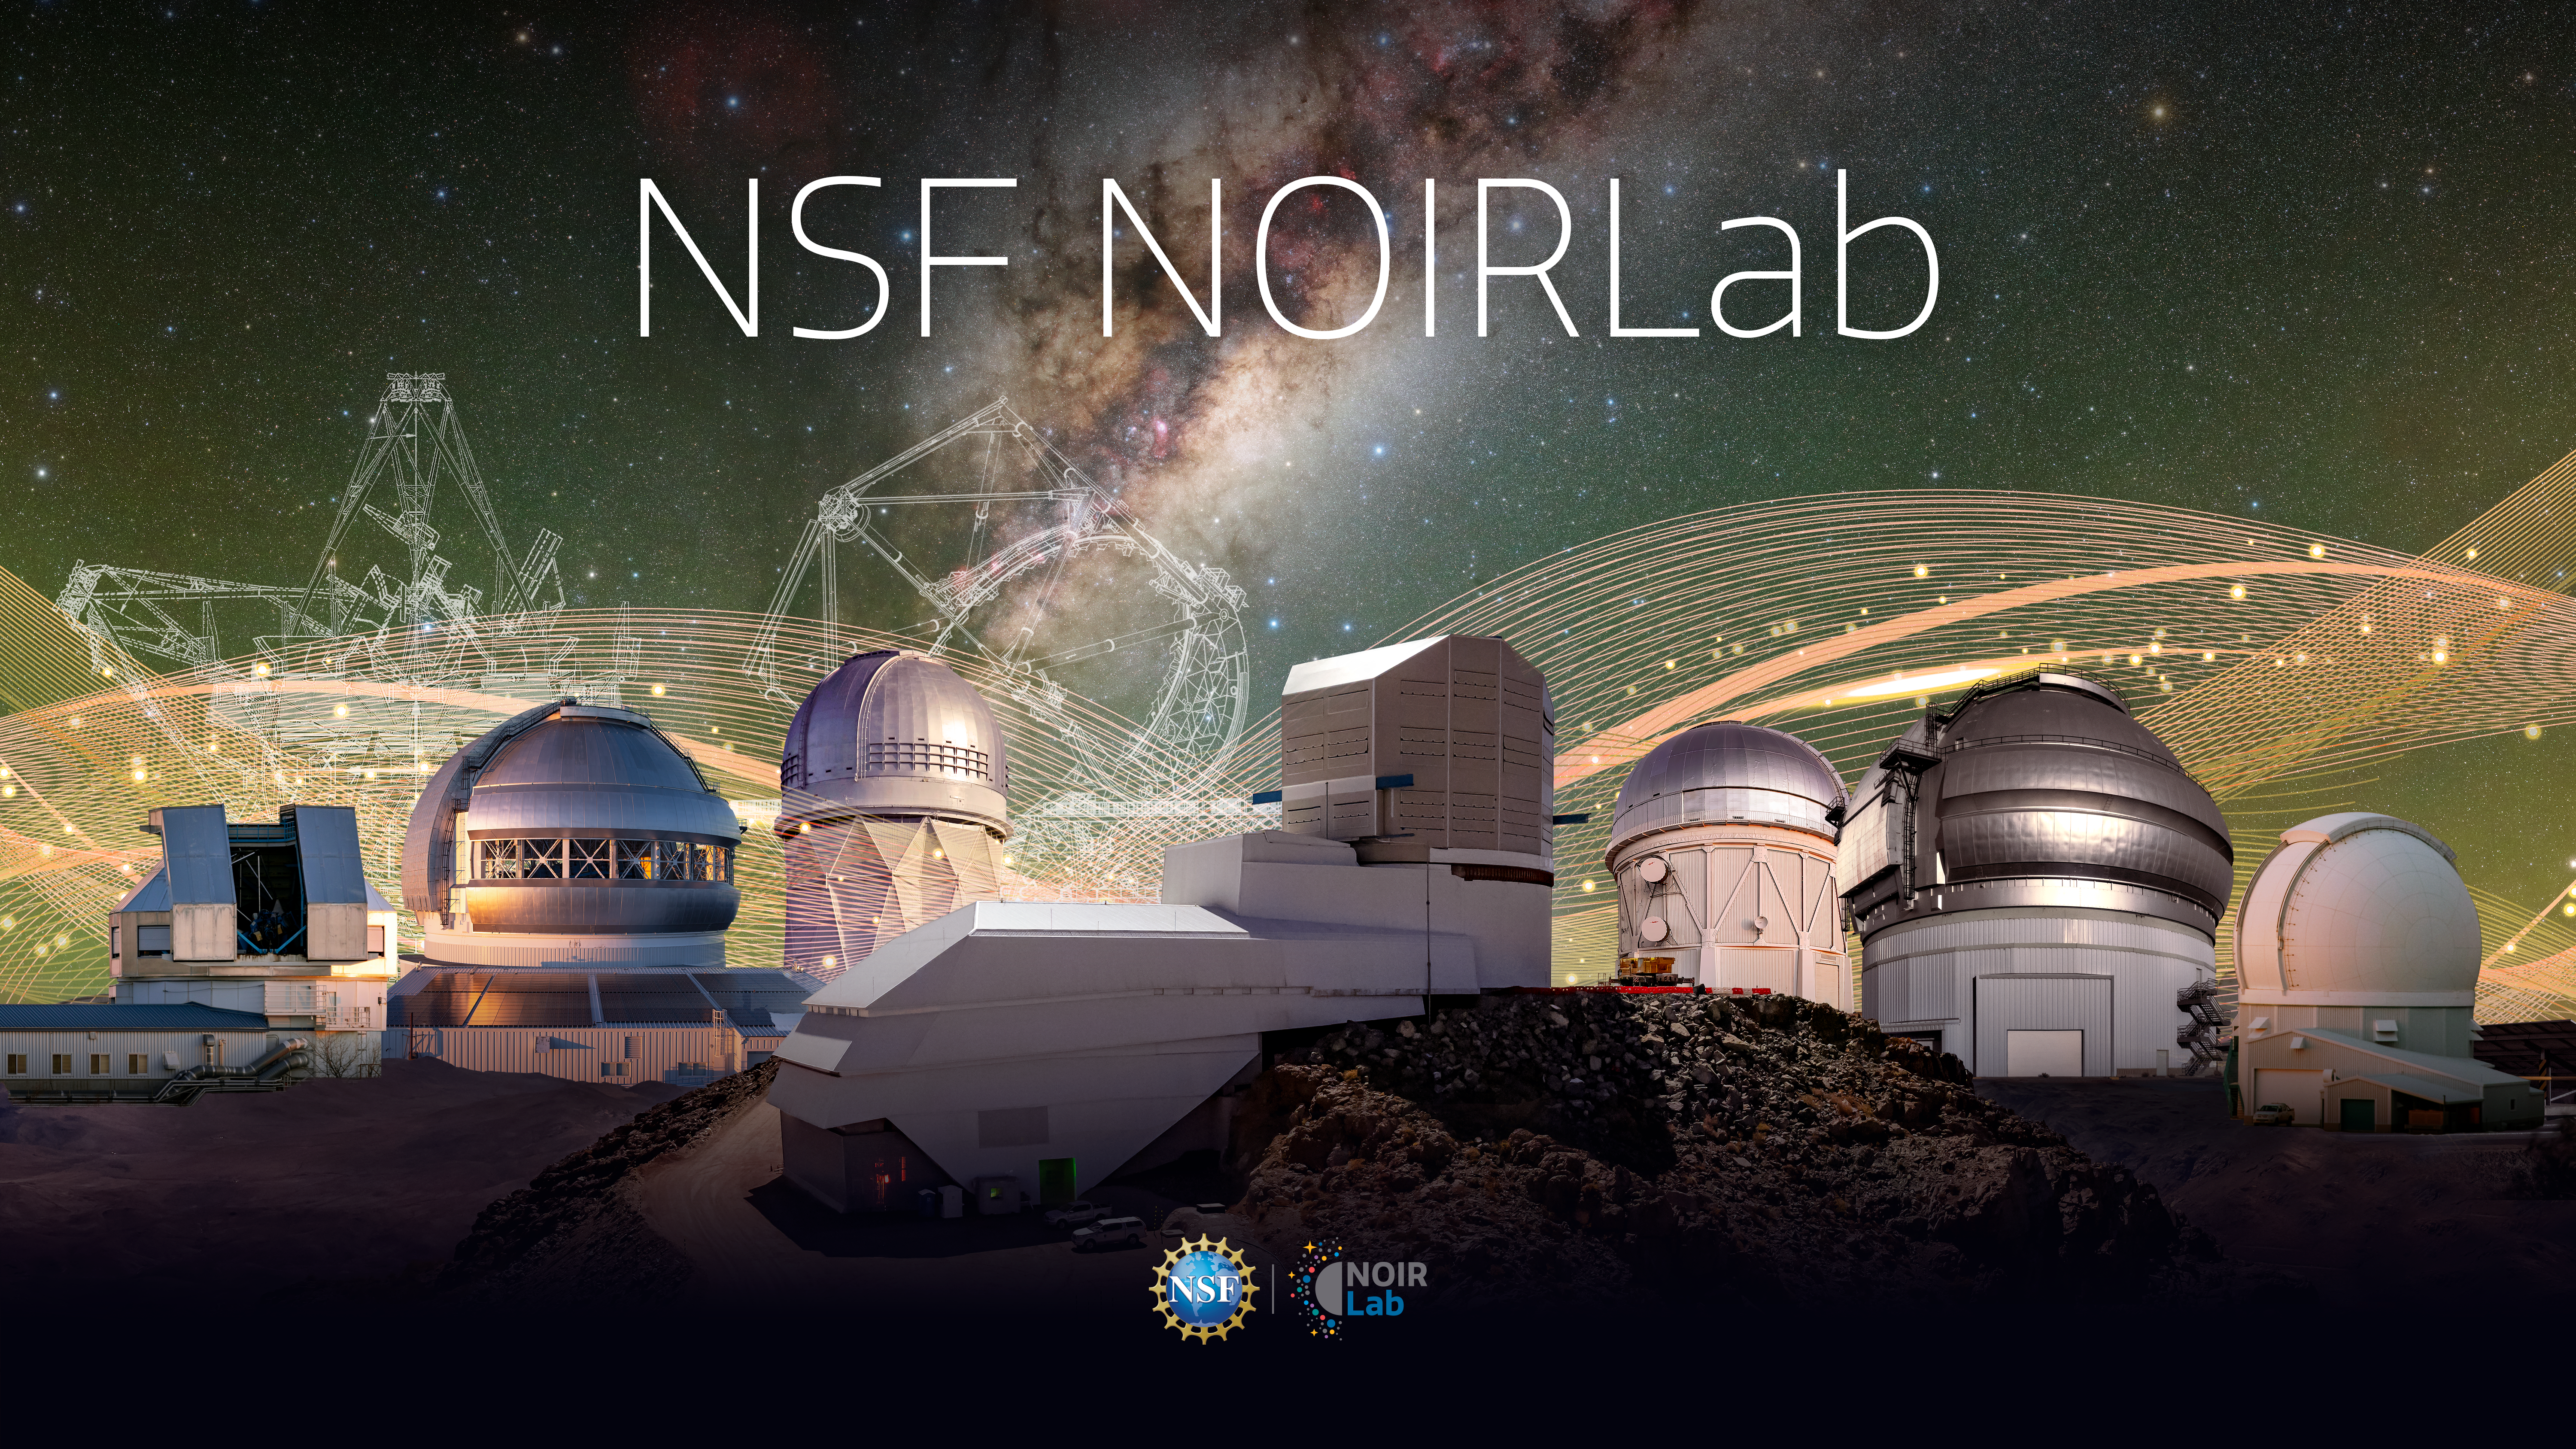

NOIRLab wallpaper

NOIRLab wallpaper.
Part of the Foundational Diagrams collection.

Credit: NOIRLab/NSF/AURA